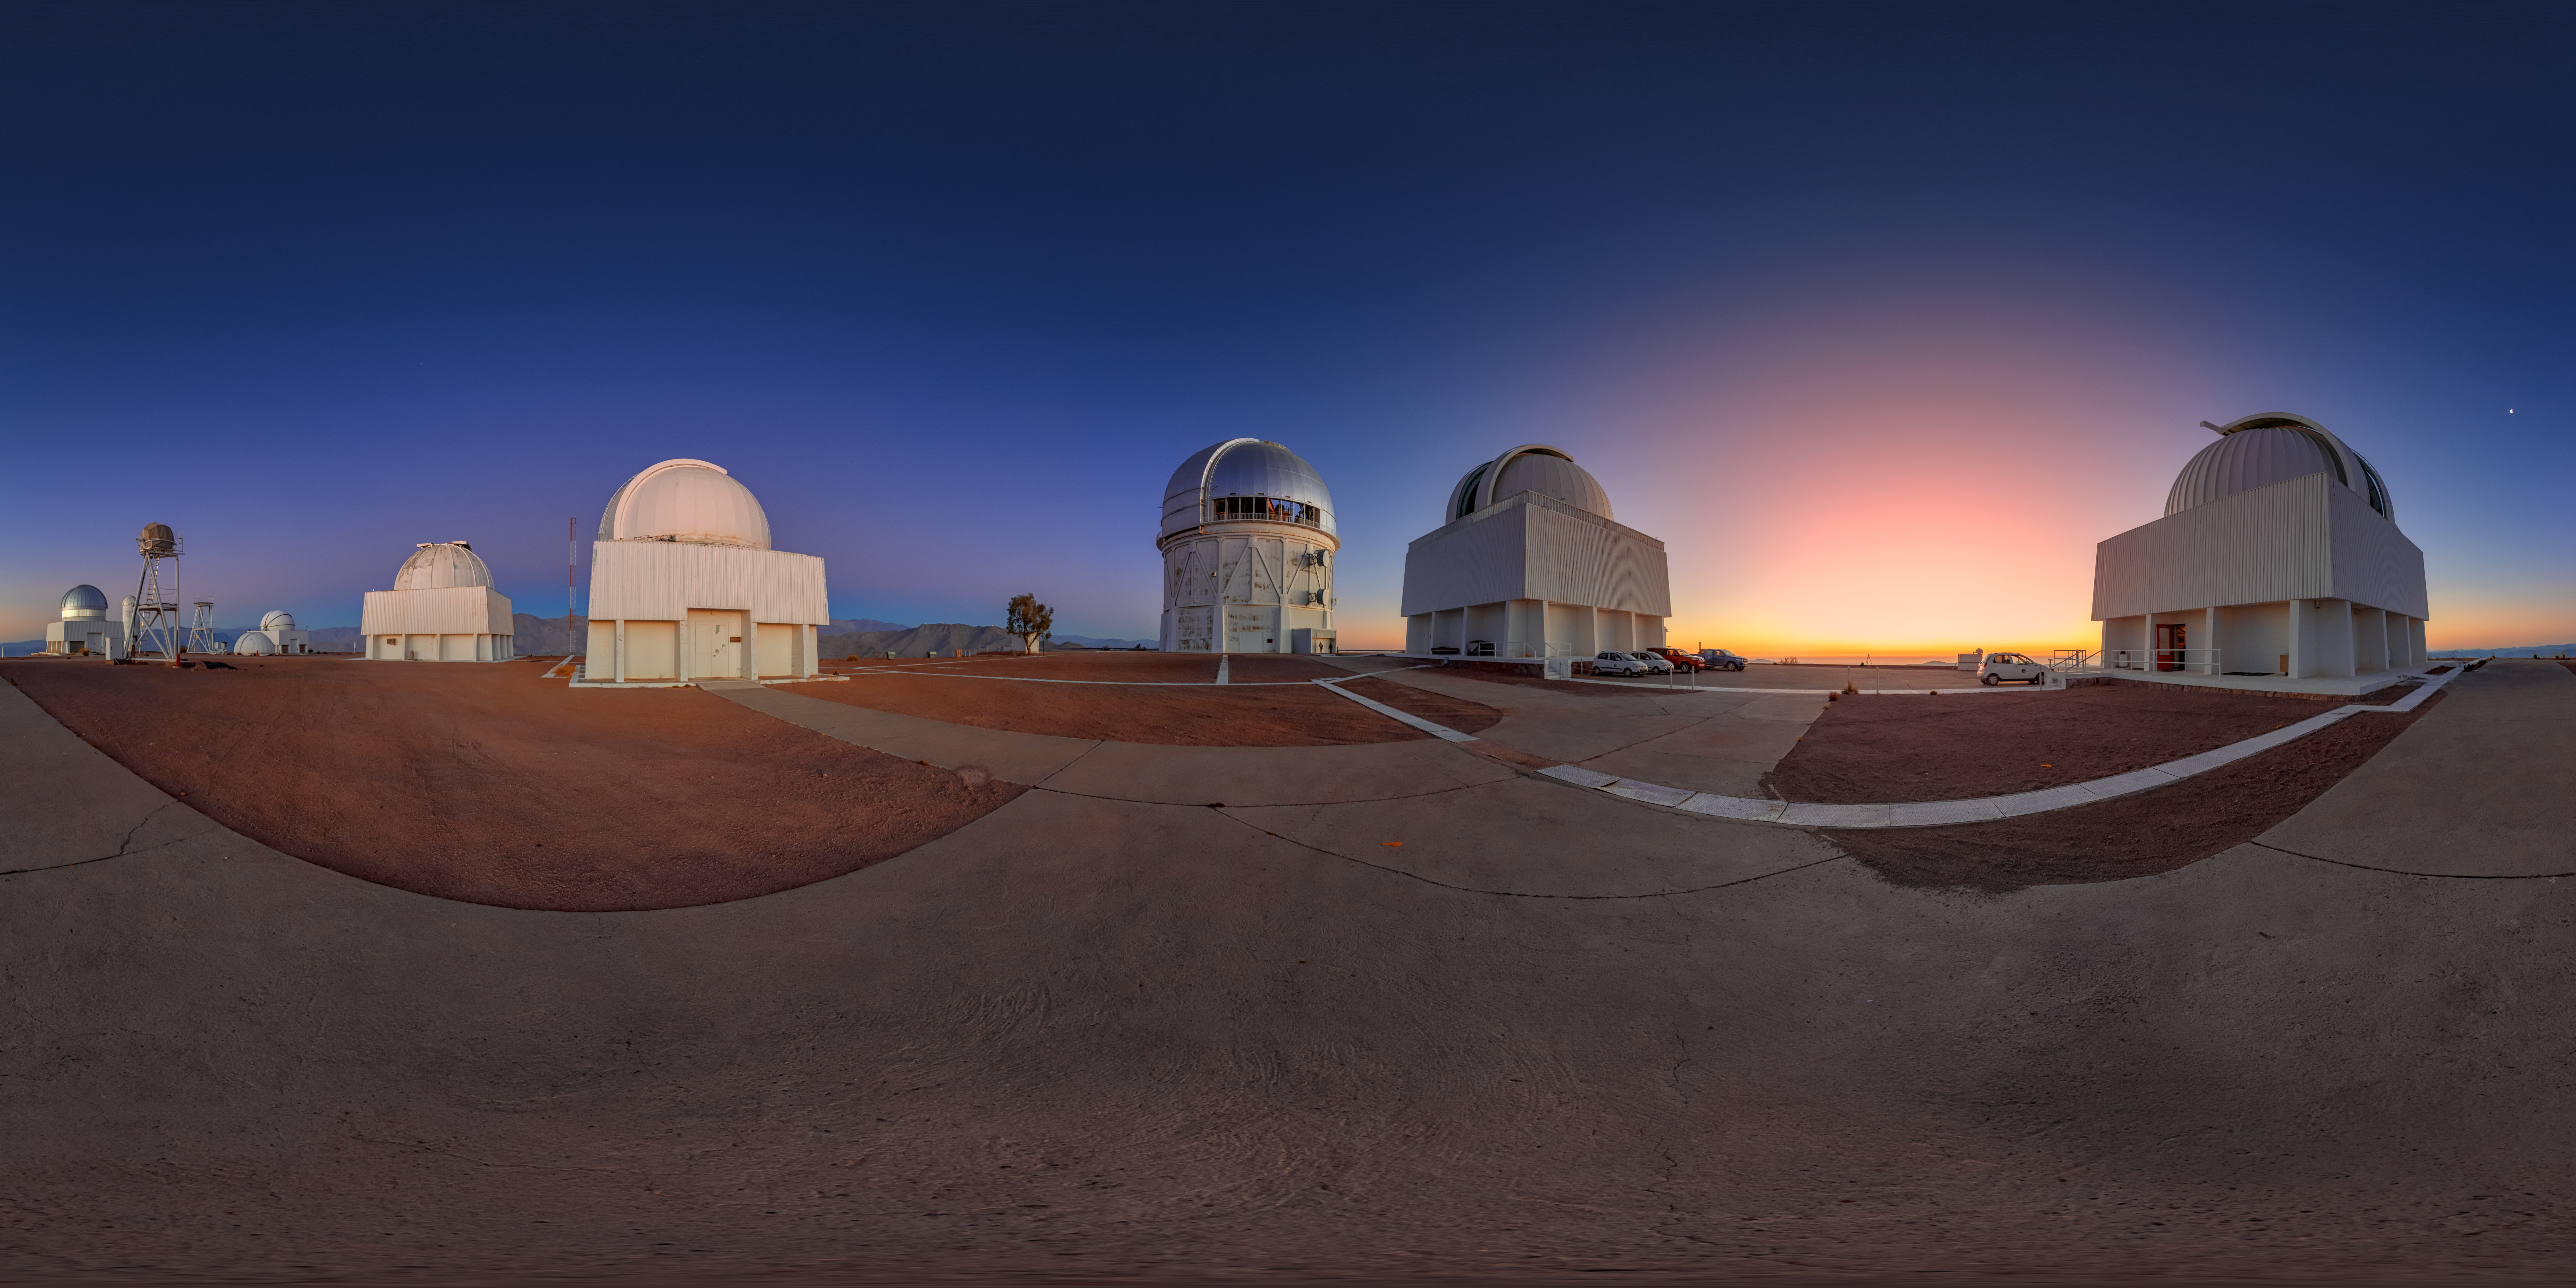

Cerro Tololo at Dawn 360 Panorama

A 360 panorama of the telescopes on Cerro Tololo in Chile at dawn. In frame from left to right are: the SMARTS 1.0-meter Telescope, Curtis Schmidt Telescope, Víctor M. Blanco 4-meter Telescope, SMARTS 1.5-meter Telescope, SMARTS 0.9-meter Telescope, US Naval Observatory Deep South Telescope, and UBC Southern Observatory.

A fulldome version of this image can be viewed here.

Credit: NOIRLab/NSF/AURA/P. Horálek